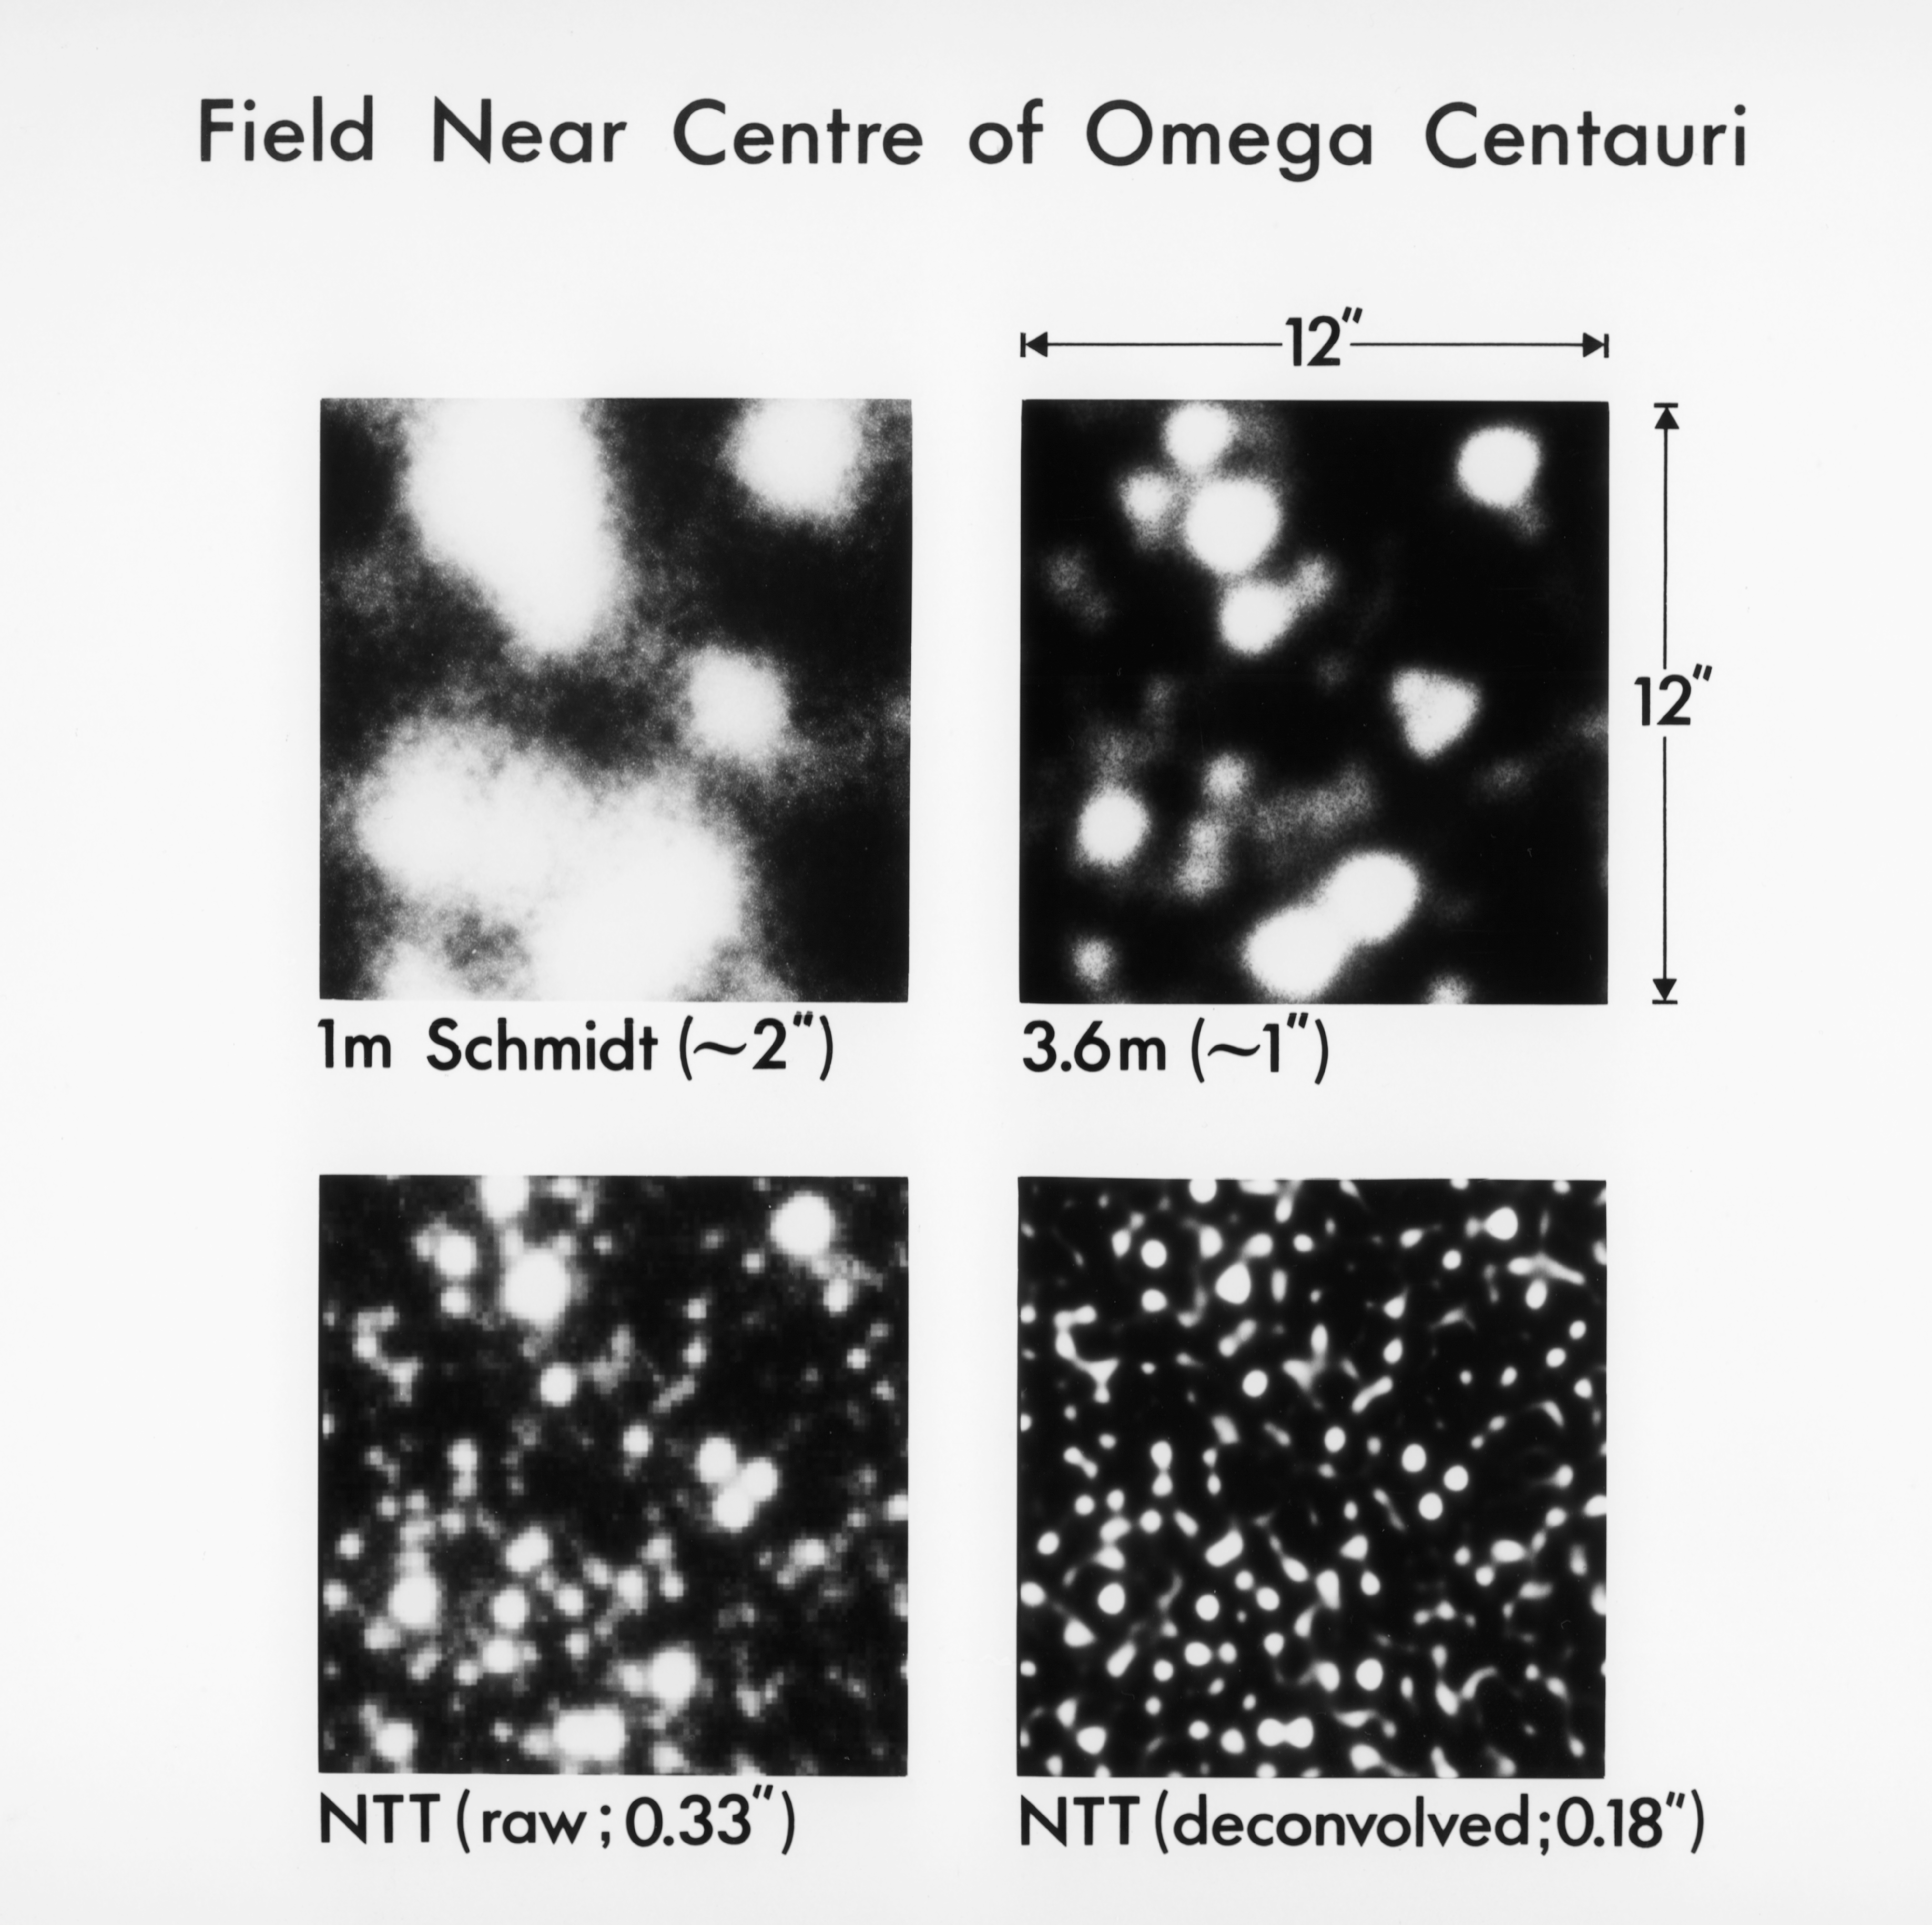

Omega Centauri

Field near the centre of Omega Centauri.

Credit: ESO